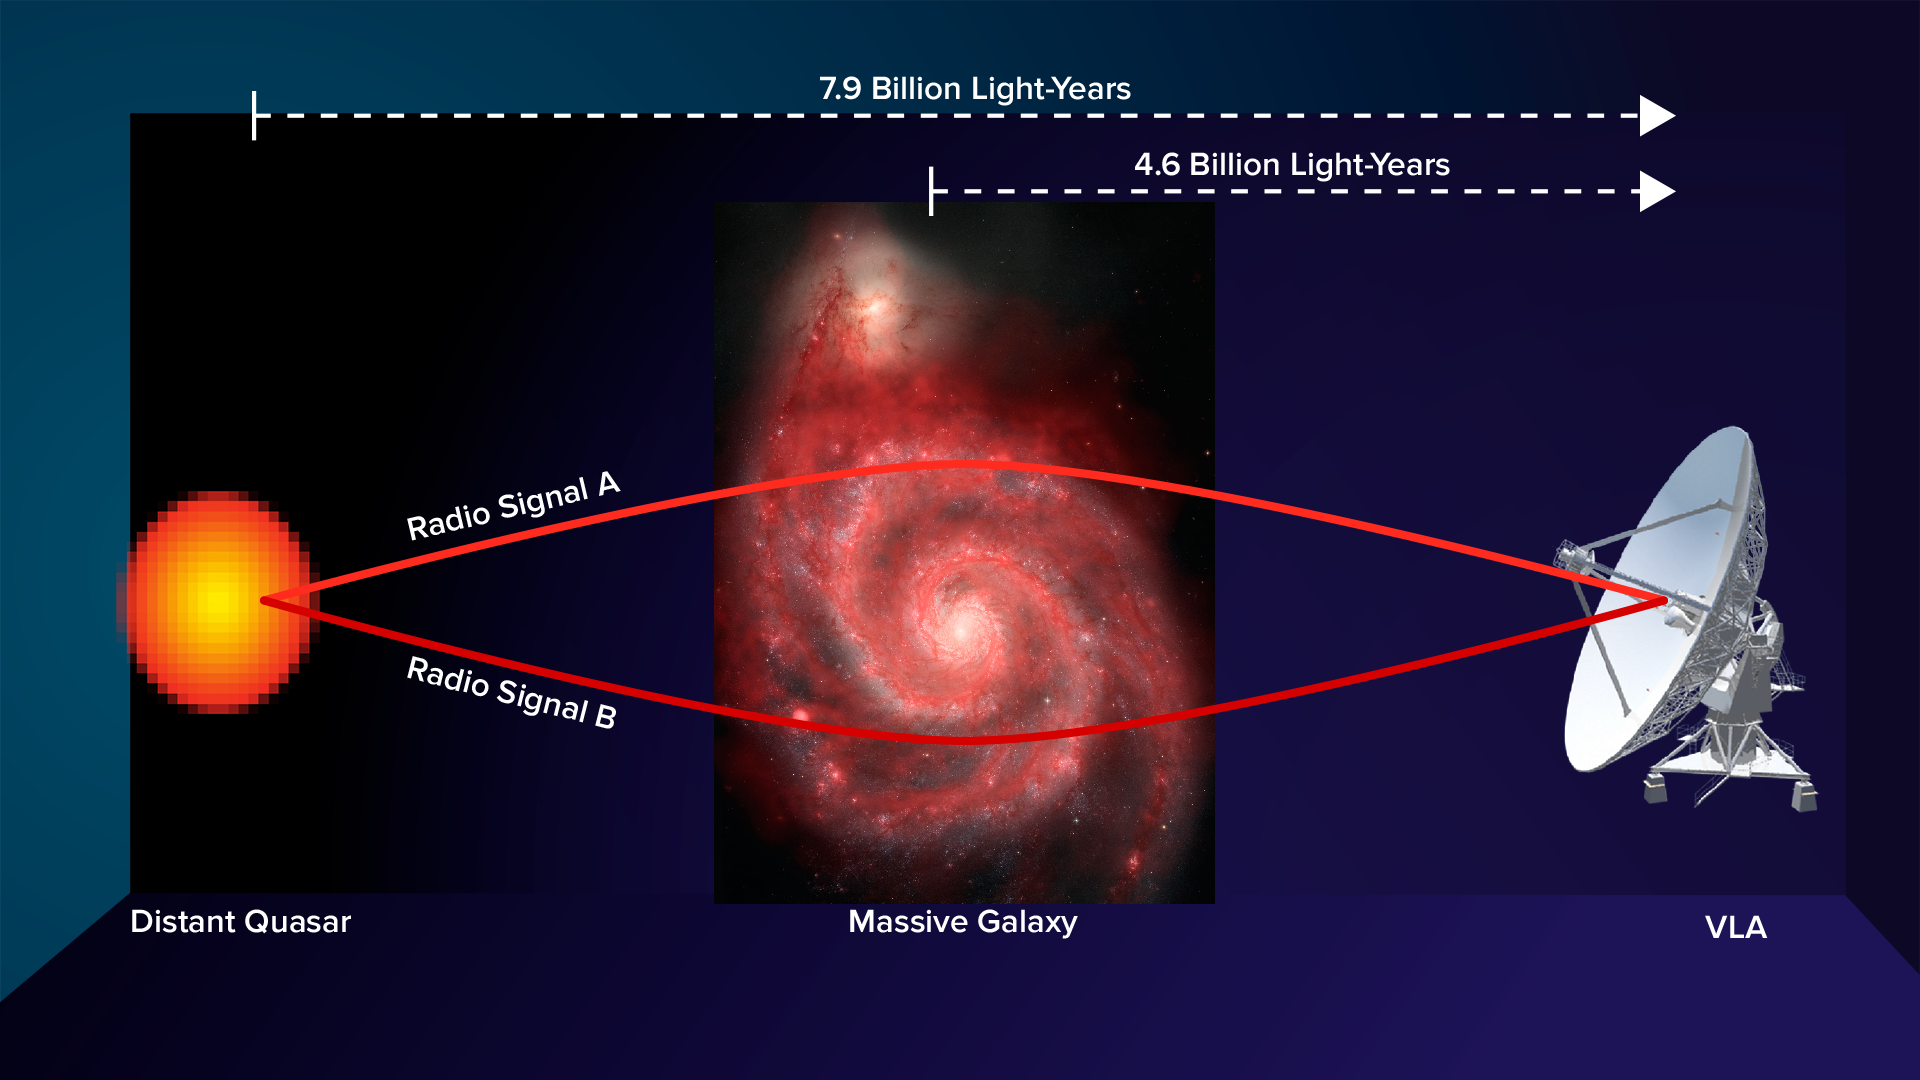

Measuring Magnetic Fields

Artist's conception of gravitational lens arrangement that allowed astronomers to measure a galaxy's magnetic field. Magnetic fields affect radio waves that travel through them. Analysis of the VLA images showed a significant difference between the two gravitationally-lensed images in how the waves’ polarization was changed. That means, the scientists said, that the different regions in the intervening galaxy affected the waves differently.

Credit: Bill Saxton, NRAO/AUI/NSF; NASA, Hubble Heritage Team, (STScI/AURA), ESA, S. Beckwith (STScI). Additional Processing: Robert Gendler